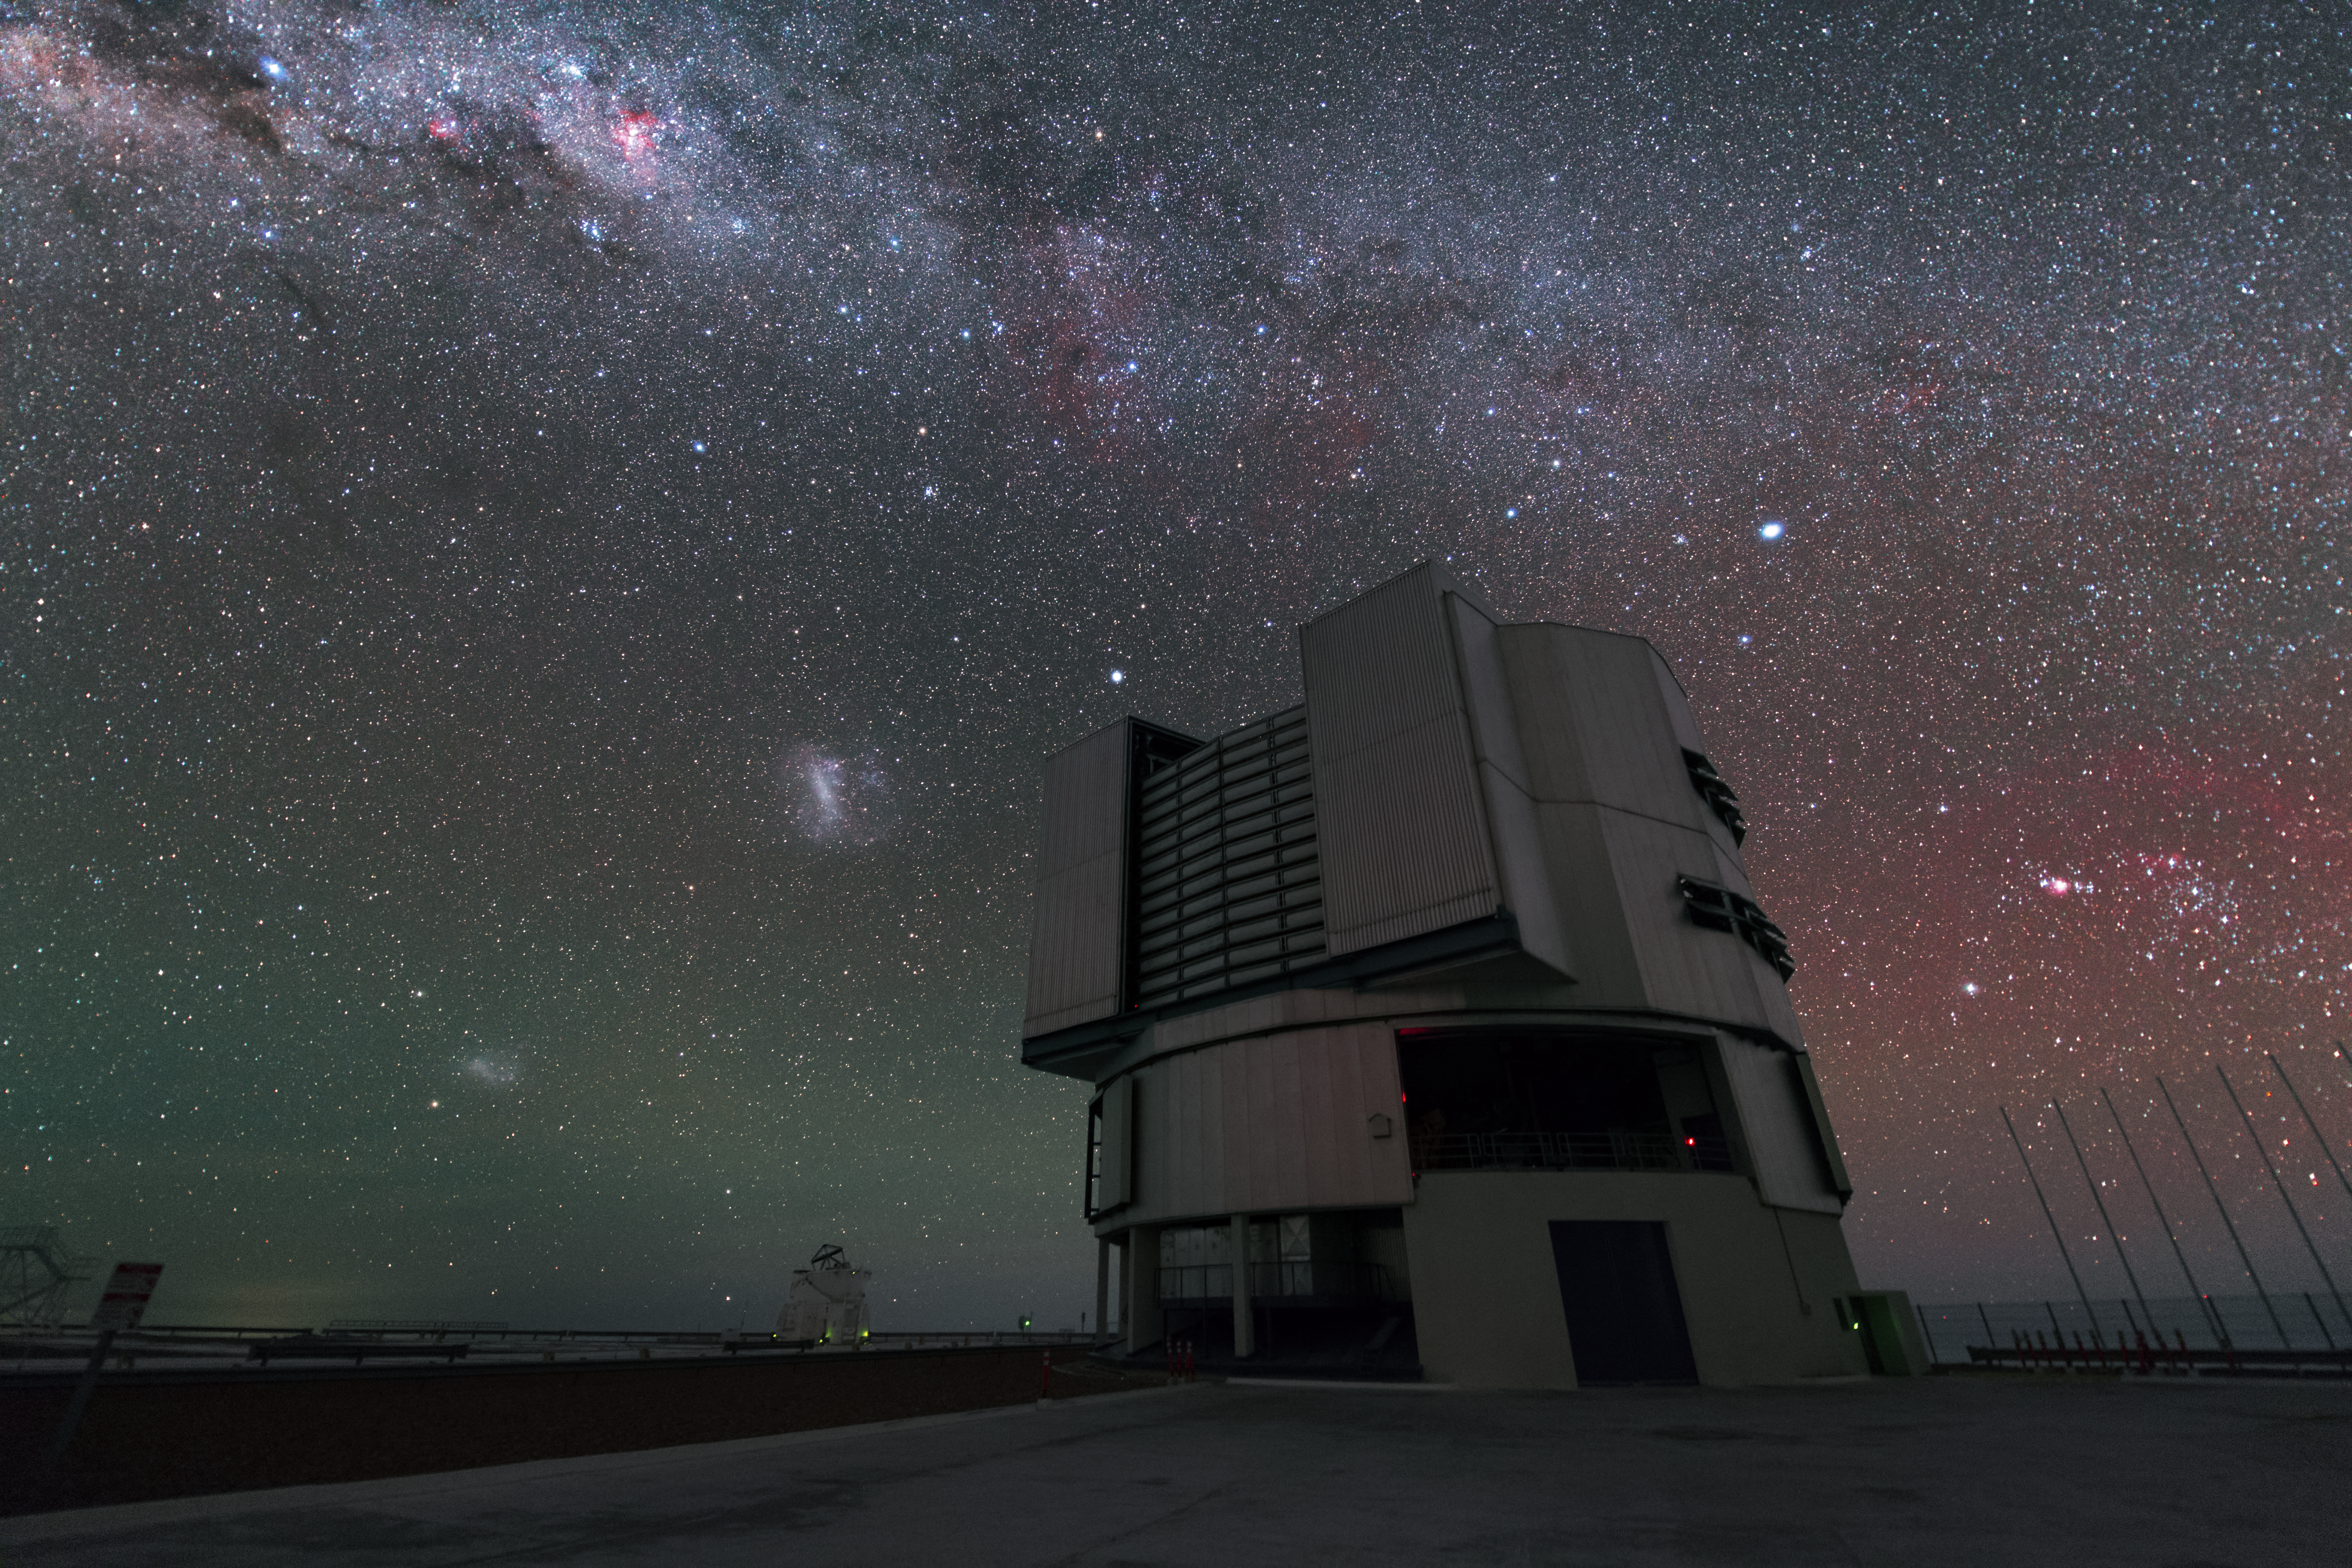

The VLT and three galaxies in UHD

This image shows part of our home galaxy the Milky Way stretching across the top o the frame, as well as two of its satellite galaxies: the Large Magellanic Cloud and the Small Magellanic Cloud. The picture was taken at the Paranal Observatory in the Atacama desert of Chile. One of the four Unit Telescopes of the Very Large Telescope array (VLT) is captured in this image. One of four Auxiliary Telescopes that can be connected to make the Very Large Telescope Interferomerter (VLTI) can be seen in the background.

Credit: ESO/Y. Beletsky